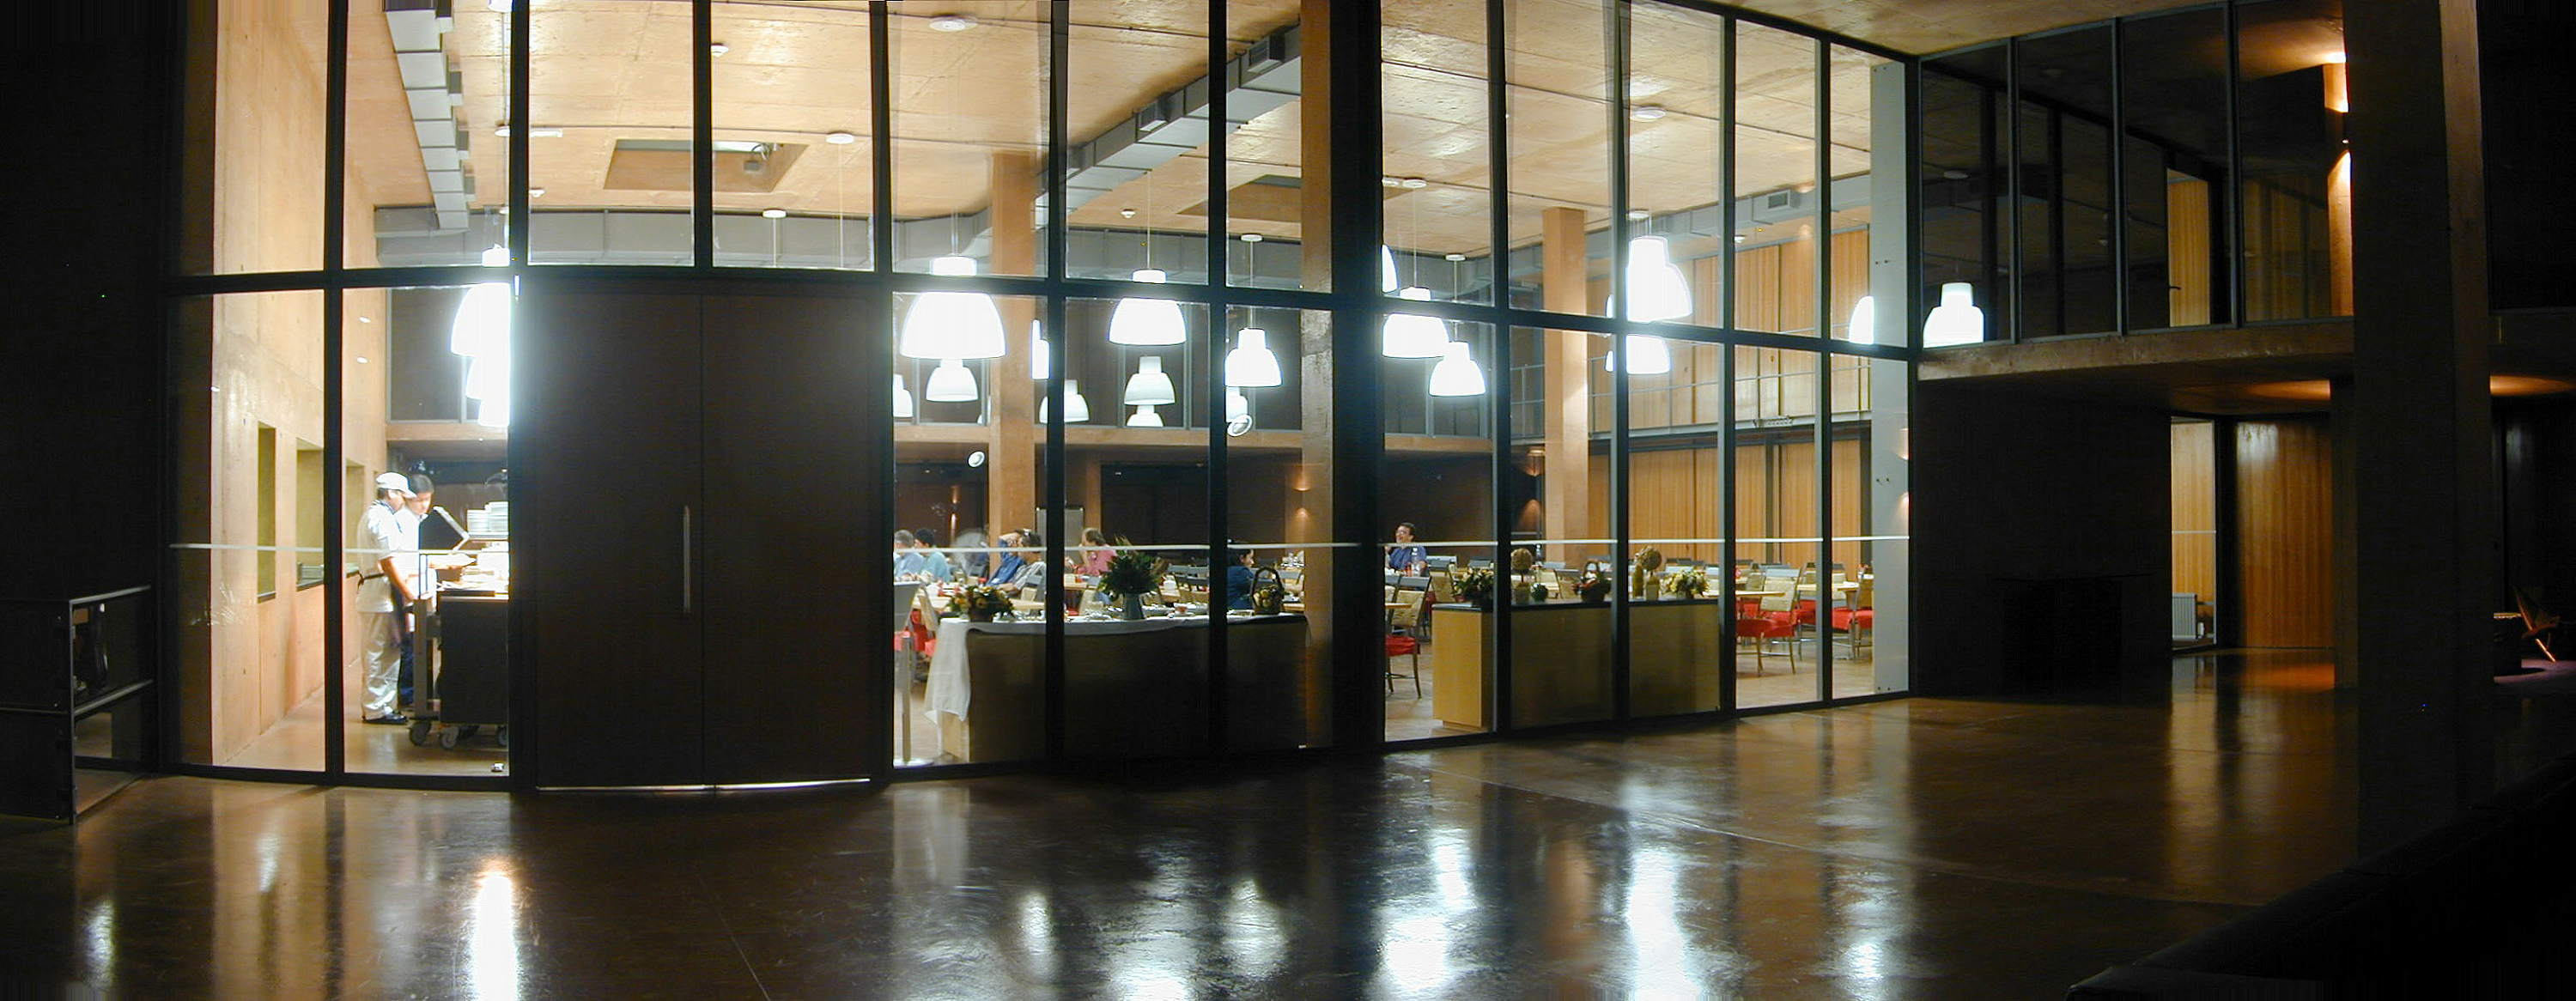

The Paranal Residencia

The entry to the cantine at night. Two hundred persons can be served here.

Credit: ESO/M.Tarenghi